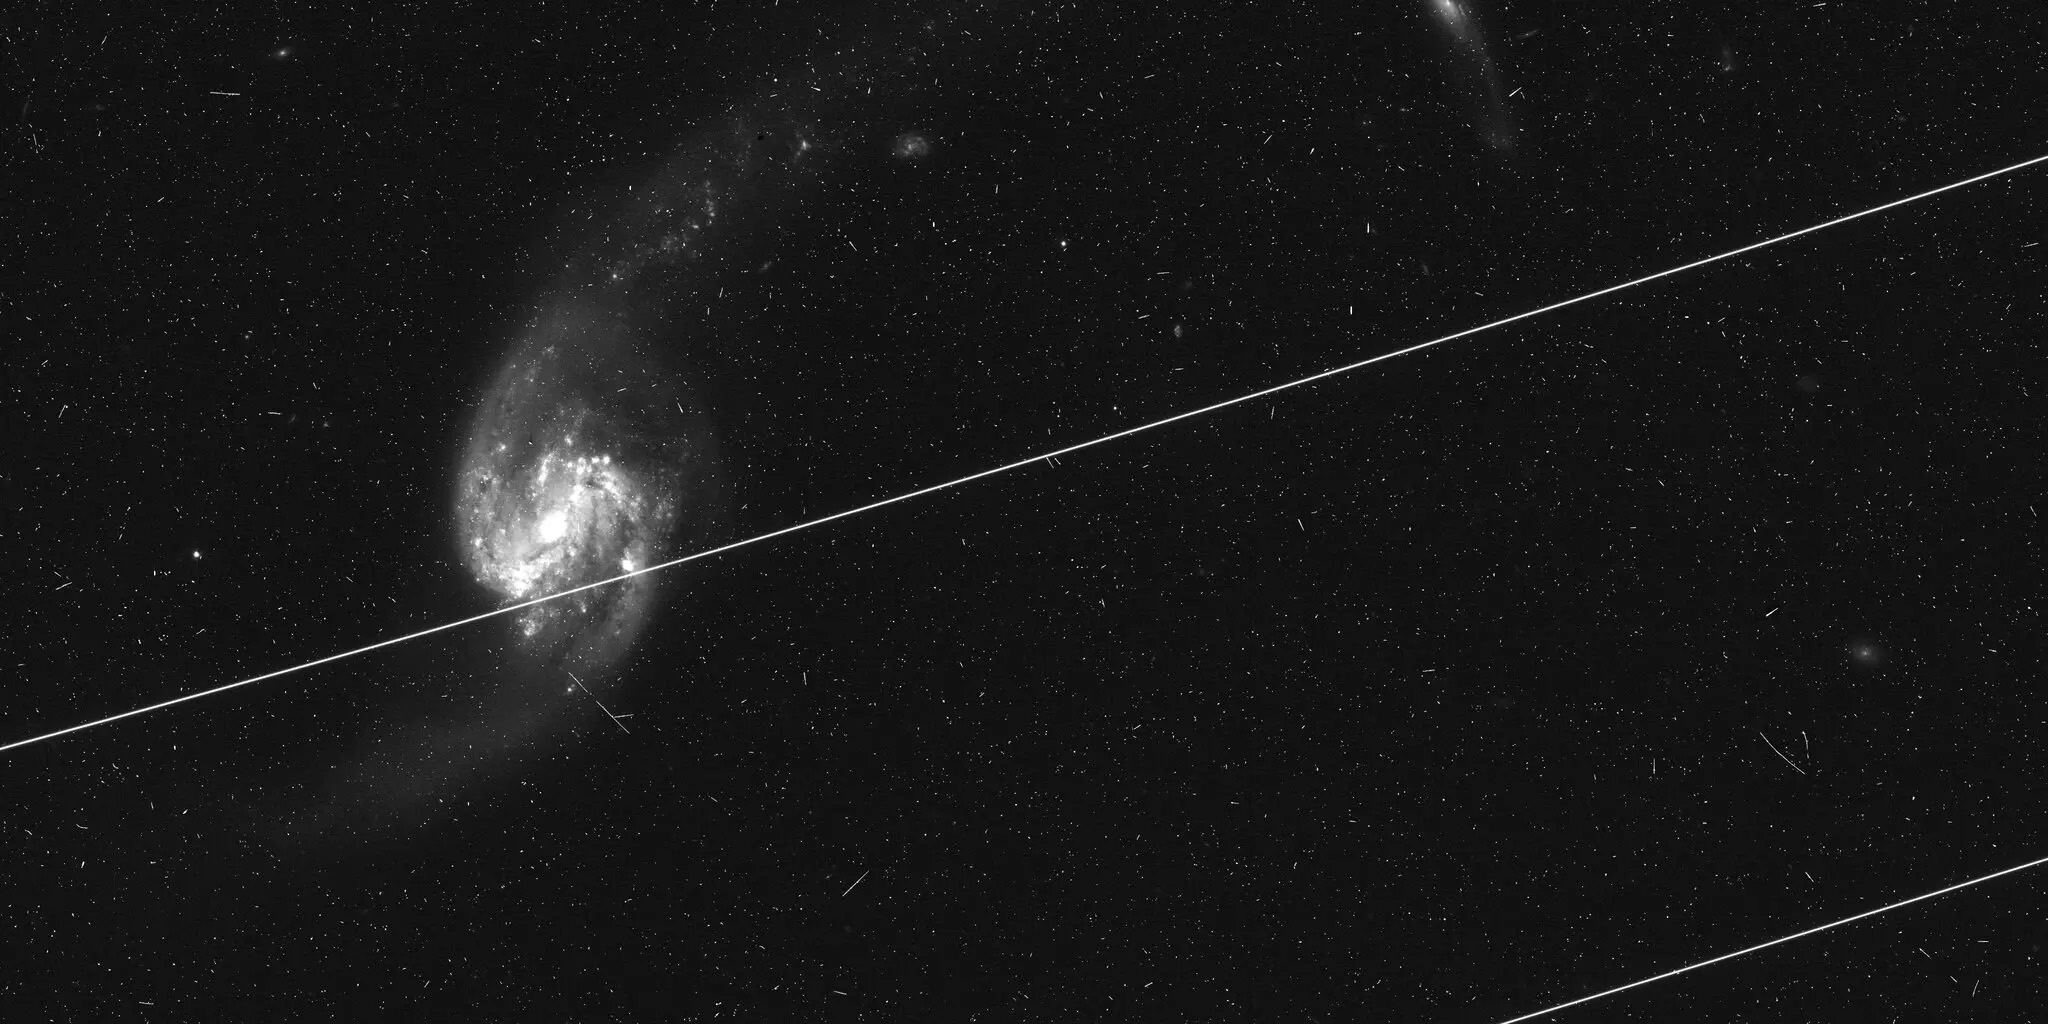

Satellites passing through a telescope’s field of view

When satellites pass through a telescope’s field of view, they leave trails behind. Sometimes those trails aren’t bothersome or can be masked out; other times, such as in this Hubble image, that isn’t possible.

Credit: NASA / ESA / Kruk et al. / Nature 2023